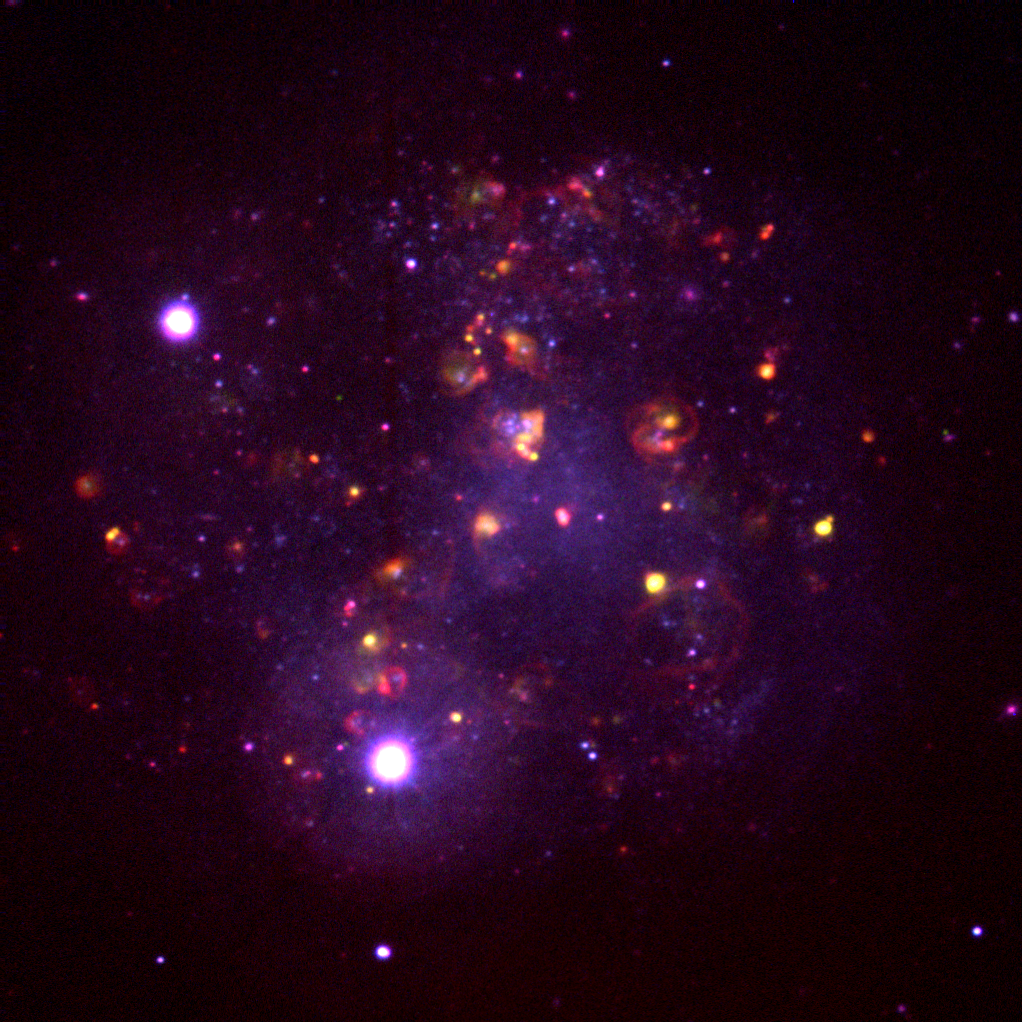

The Irregular Spiral IC4182

This unusual image is not a `true color' picture, but a map of emission line regions in the interesting nearby galaxy IC4182. It was made by combining three CCD frames, taken at the Kitt Peak 2.1m telescope in 1992. Every observation used was processed to correct for detector sensitivity variations and to remove regions of detector artefacts caused by manufacturing defects and by the arrival of cosmic rays at the telescope. Two of the monochrome frames that went into this picture were taken through filters that let pass only a narrow range of wavelengths, chosen to reveal something of the physics taking place in the galaxy. The red image was taken in the H-alpha light of excited hydrogen gas, generally associated with young stars and hot dense regions, such as supernova remnants. The green image uses the OIII light of excited oxygen, which we usually find in excited regions of somewhat lower density, such as planetary nebulae. The blue frame is a comparison, taken in what we normally call continuum light, which reveals the general locations of middle-aged, ordinary stars, not bursting with new energy but usually reflecting where most of the mass of the galaxy can be found (hence the similarity between the blue areas of this picture and the `true color' image, also available from the NOAO collection). IC4182 is a relatively nearby galaxy (between 8 and 16 million light-years away, as discussed below) at 13h 03.5m +37d 52m in the constellation Canes Venatici. It is classified as a non-barred spiral with inner structure, but its real claim to fame is its importance in the continuing debate about the overall scale of the Universe. The `holy grail' of studies of the size of the Universe is the `standard candle', whose intrinsic brightness is constant at all locations and all times, so that a simple measurement of apparent brightness would translate directly to a distance. Although no universal standard has been found, a number of astronomical objects appear to provide `standard candles' for restricted distance ranges and types of system, so that our currently constructed distance scale is a `ladder' of complementary approaches. Clearly, it is very important that each `rung' is linked as carefully as possible to its nearest neighbor rungs. Two such rungs are Cepheid variable stars and Type Ia supernovae. Cepheid variables have a well-defined correlation between the rate of their pulsations and their absolute brightness, so that knowing their periods enables us to derive their `candle power'. However, since this technique involves measuring individual stars, it can only be applied to relatively nearby systems. Supernovae, the titanic explosions of stars at the end of their life, come in different varieties, classified partly by their spectra and partly by their light curves (the way their brightness changes with time). The supernovae reliably classified as `Ia' all seem to have the same maximum brightness, which provides a much brighter `standard candle' than do the Cepheid variables. This rung therefore reaches farther out into the cosmos. IC4182 is one of the closest galaxies known to have hosted a type Ia supernova, back in 1937. In addition, IC4182 is in a relatively sparse region of the sky, away from the plane of our Galaxy (the Milky Way), with its confusing nearby bright stars and gas and dust clouds. Such clouds are particularly problematic for `standard candle' studies because they absorb some of the light, and an incorrect allowance for such effects can change derived distances by large amounts. Most importantly, however, IC4182 is close enough to have had a number of its Cepheid variables measured, using the Hubble Space Telescope. Thus, this one galaxy should enable an especially accurate determination of how these two techniques are related. However, this `physics' picture shows a surprising amount of chaotic structure, as well as several large (red) arcs and circles, which are almost certainly the remnants of past supernovae in this galaxy. Unfortunately, as all too often in astronomy, the answer is not uncontroversial. One calculation places IC4182 at the greater end of the range quoted earlier, but also makes the calibration between the two rungs rather different from previous calibrations. Part of the discrepancy is removed by recent measurements indicating that there is somewhat more intervening material than had been believed, but still a stubborn anomaly persisted. Further work recalibrating the original supernova data from 1937 has helped to remove almost all of the discrepancy, pulling IC4182 to the nearer distance. Picture by Mike Pierce and George Jacoby.

Credit: G.J.Jacoby, M.J.Pierce/NOIRLab/NSF/AURA/